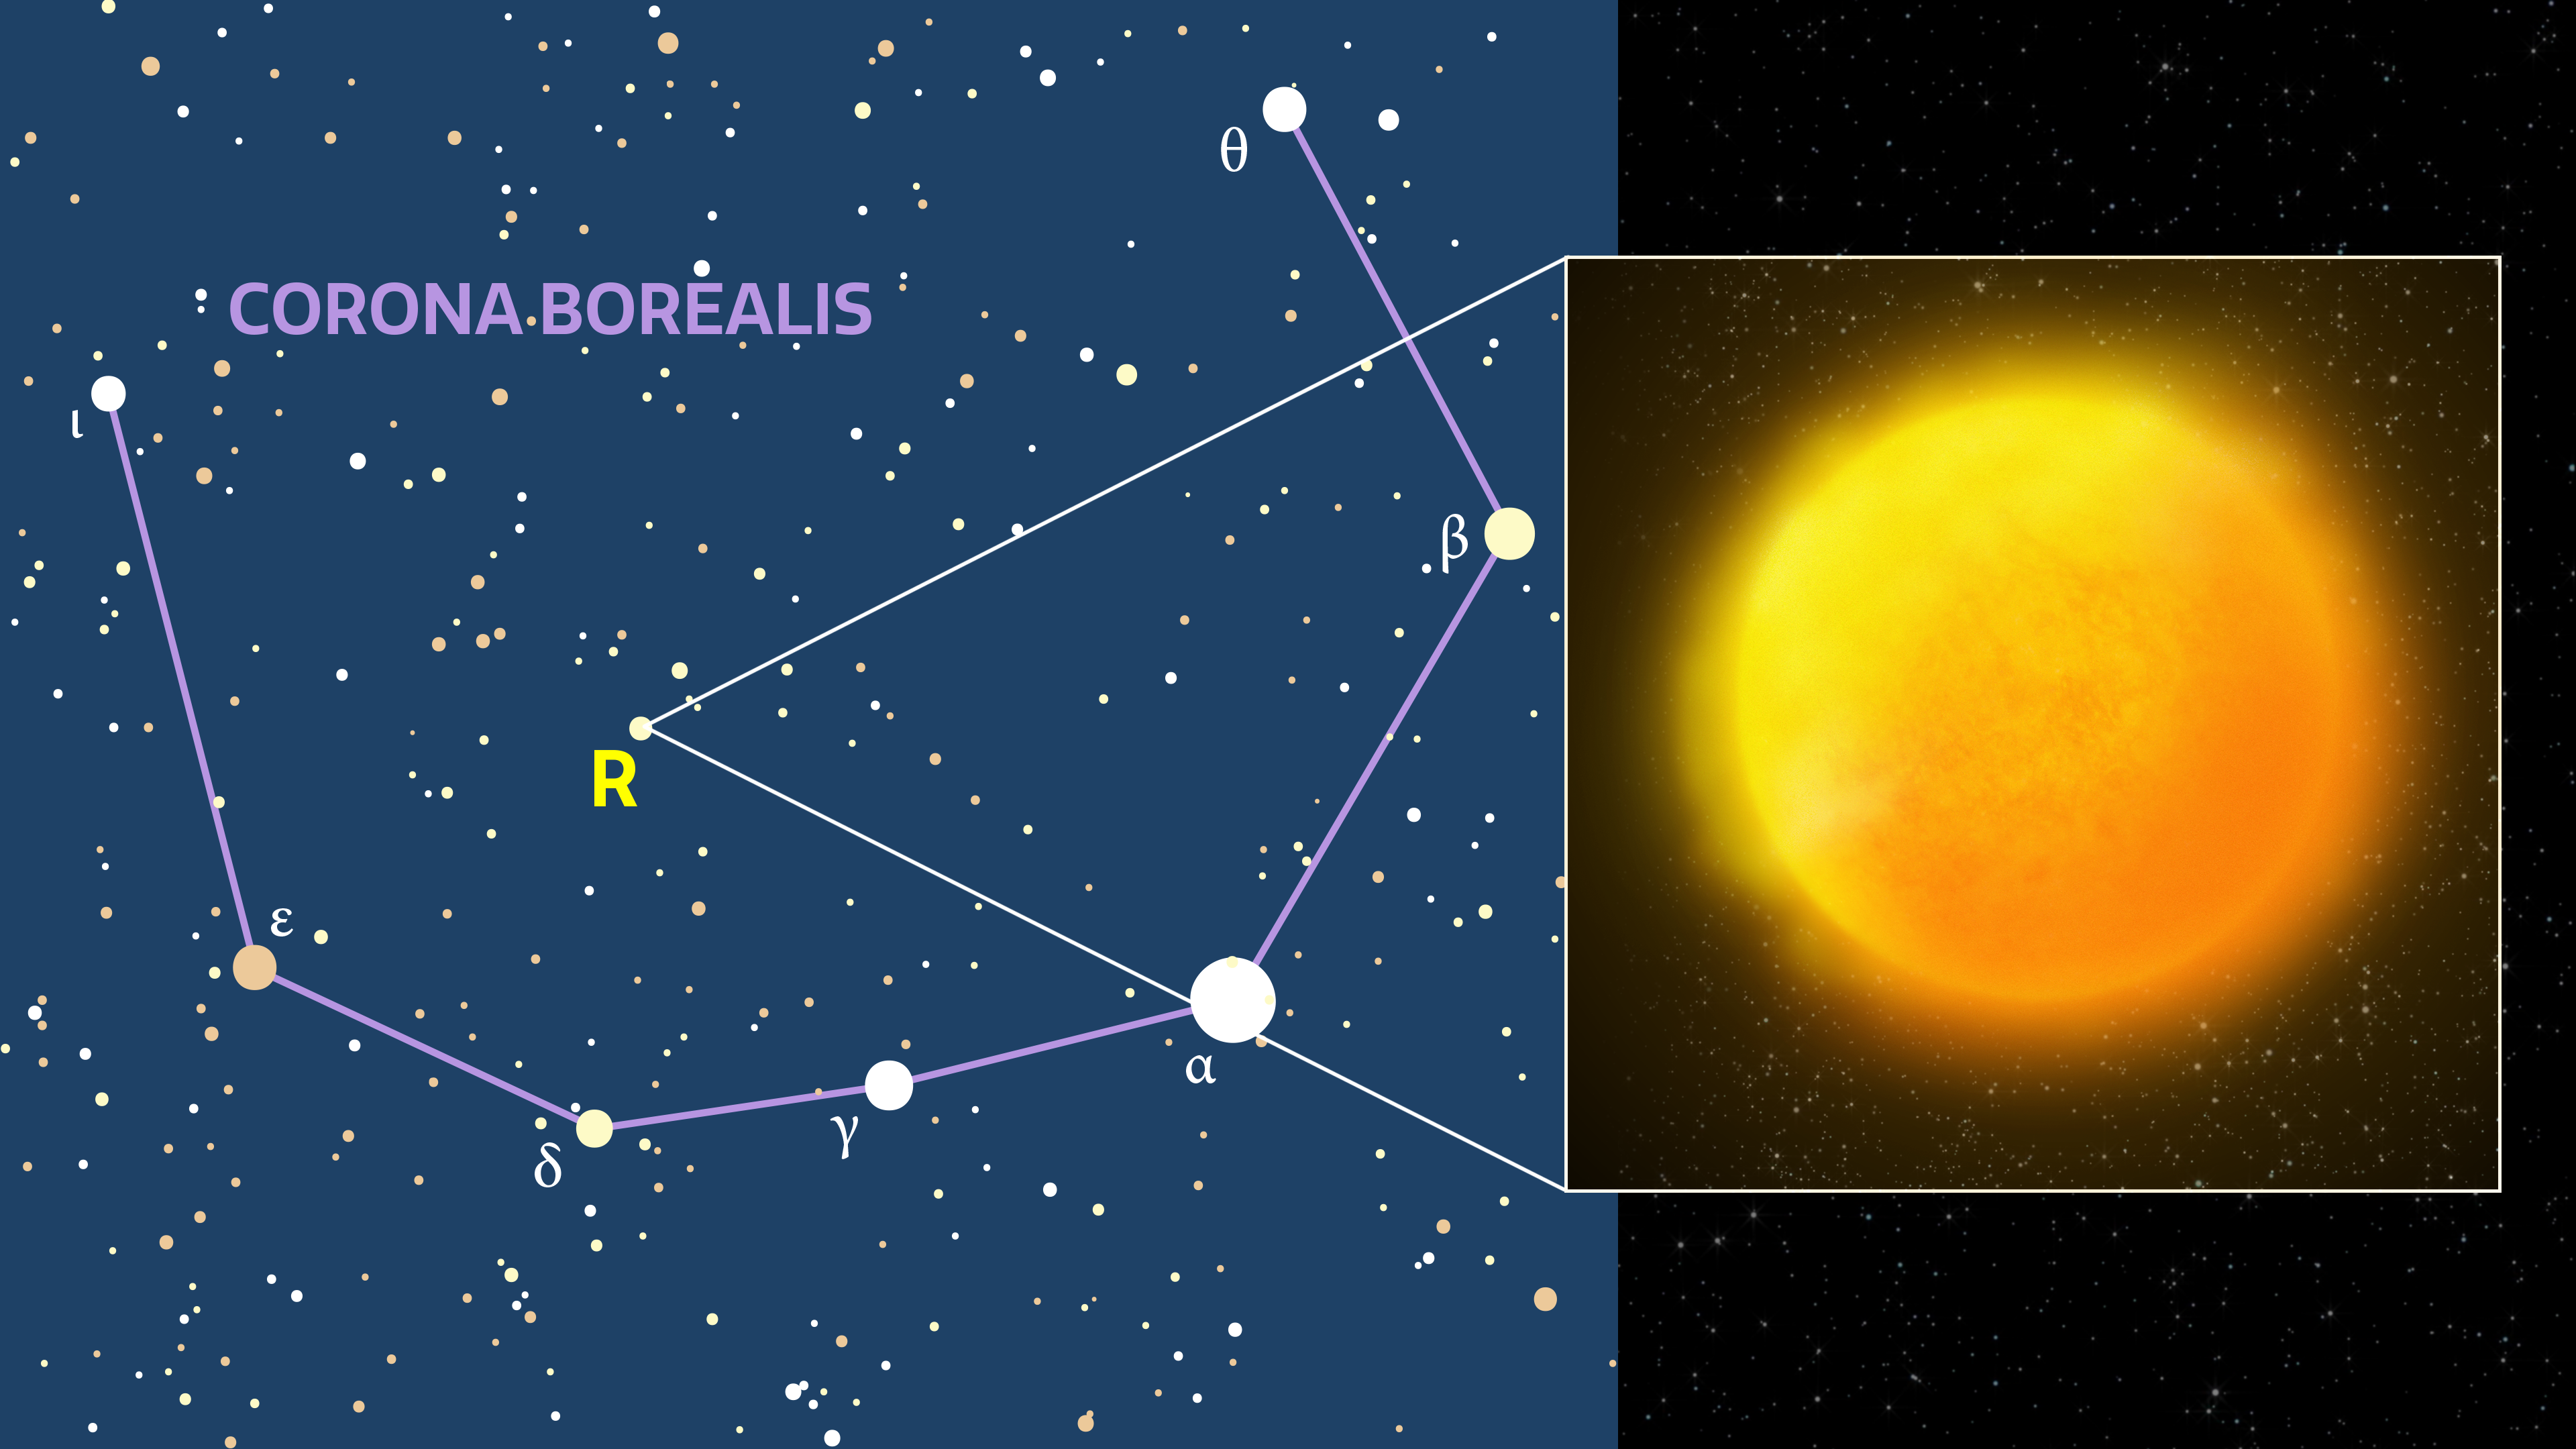

Artist's impression of R Coronae Borealis

R Coronae Borealis is a yellow supergiant that is occasionally seen to dim dramatically for several months as a cloud of carbon dust blocks its light.

Credit: NOIRLab/AURA/NSF/P. Marenfeld